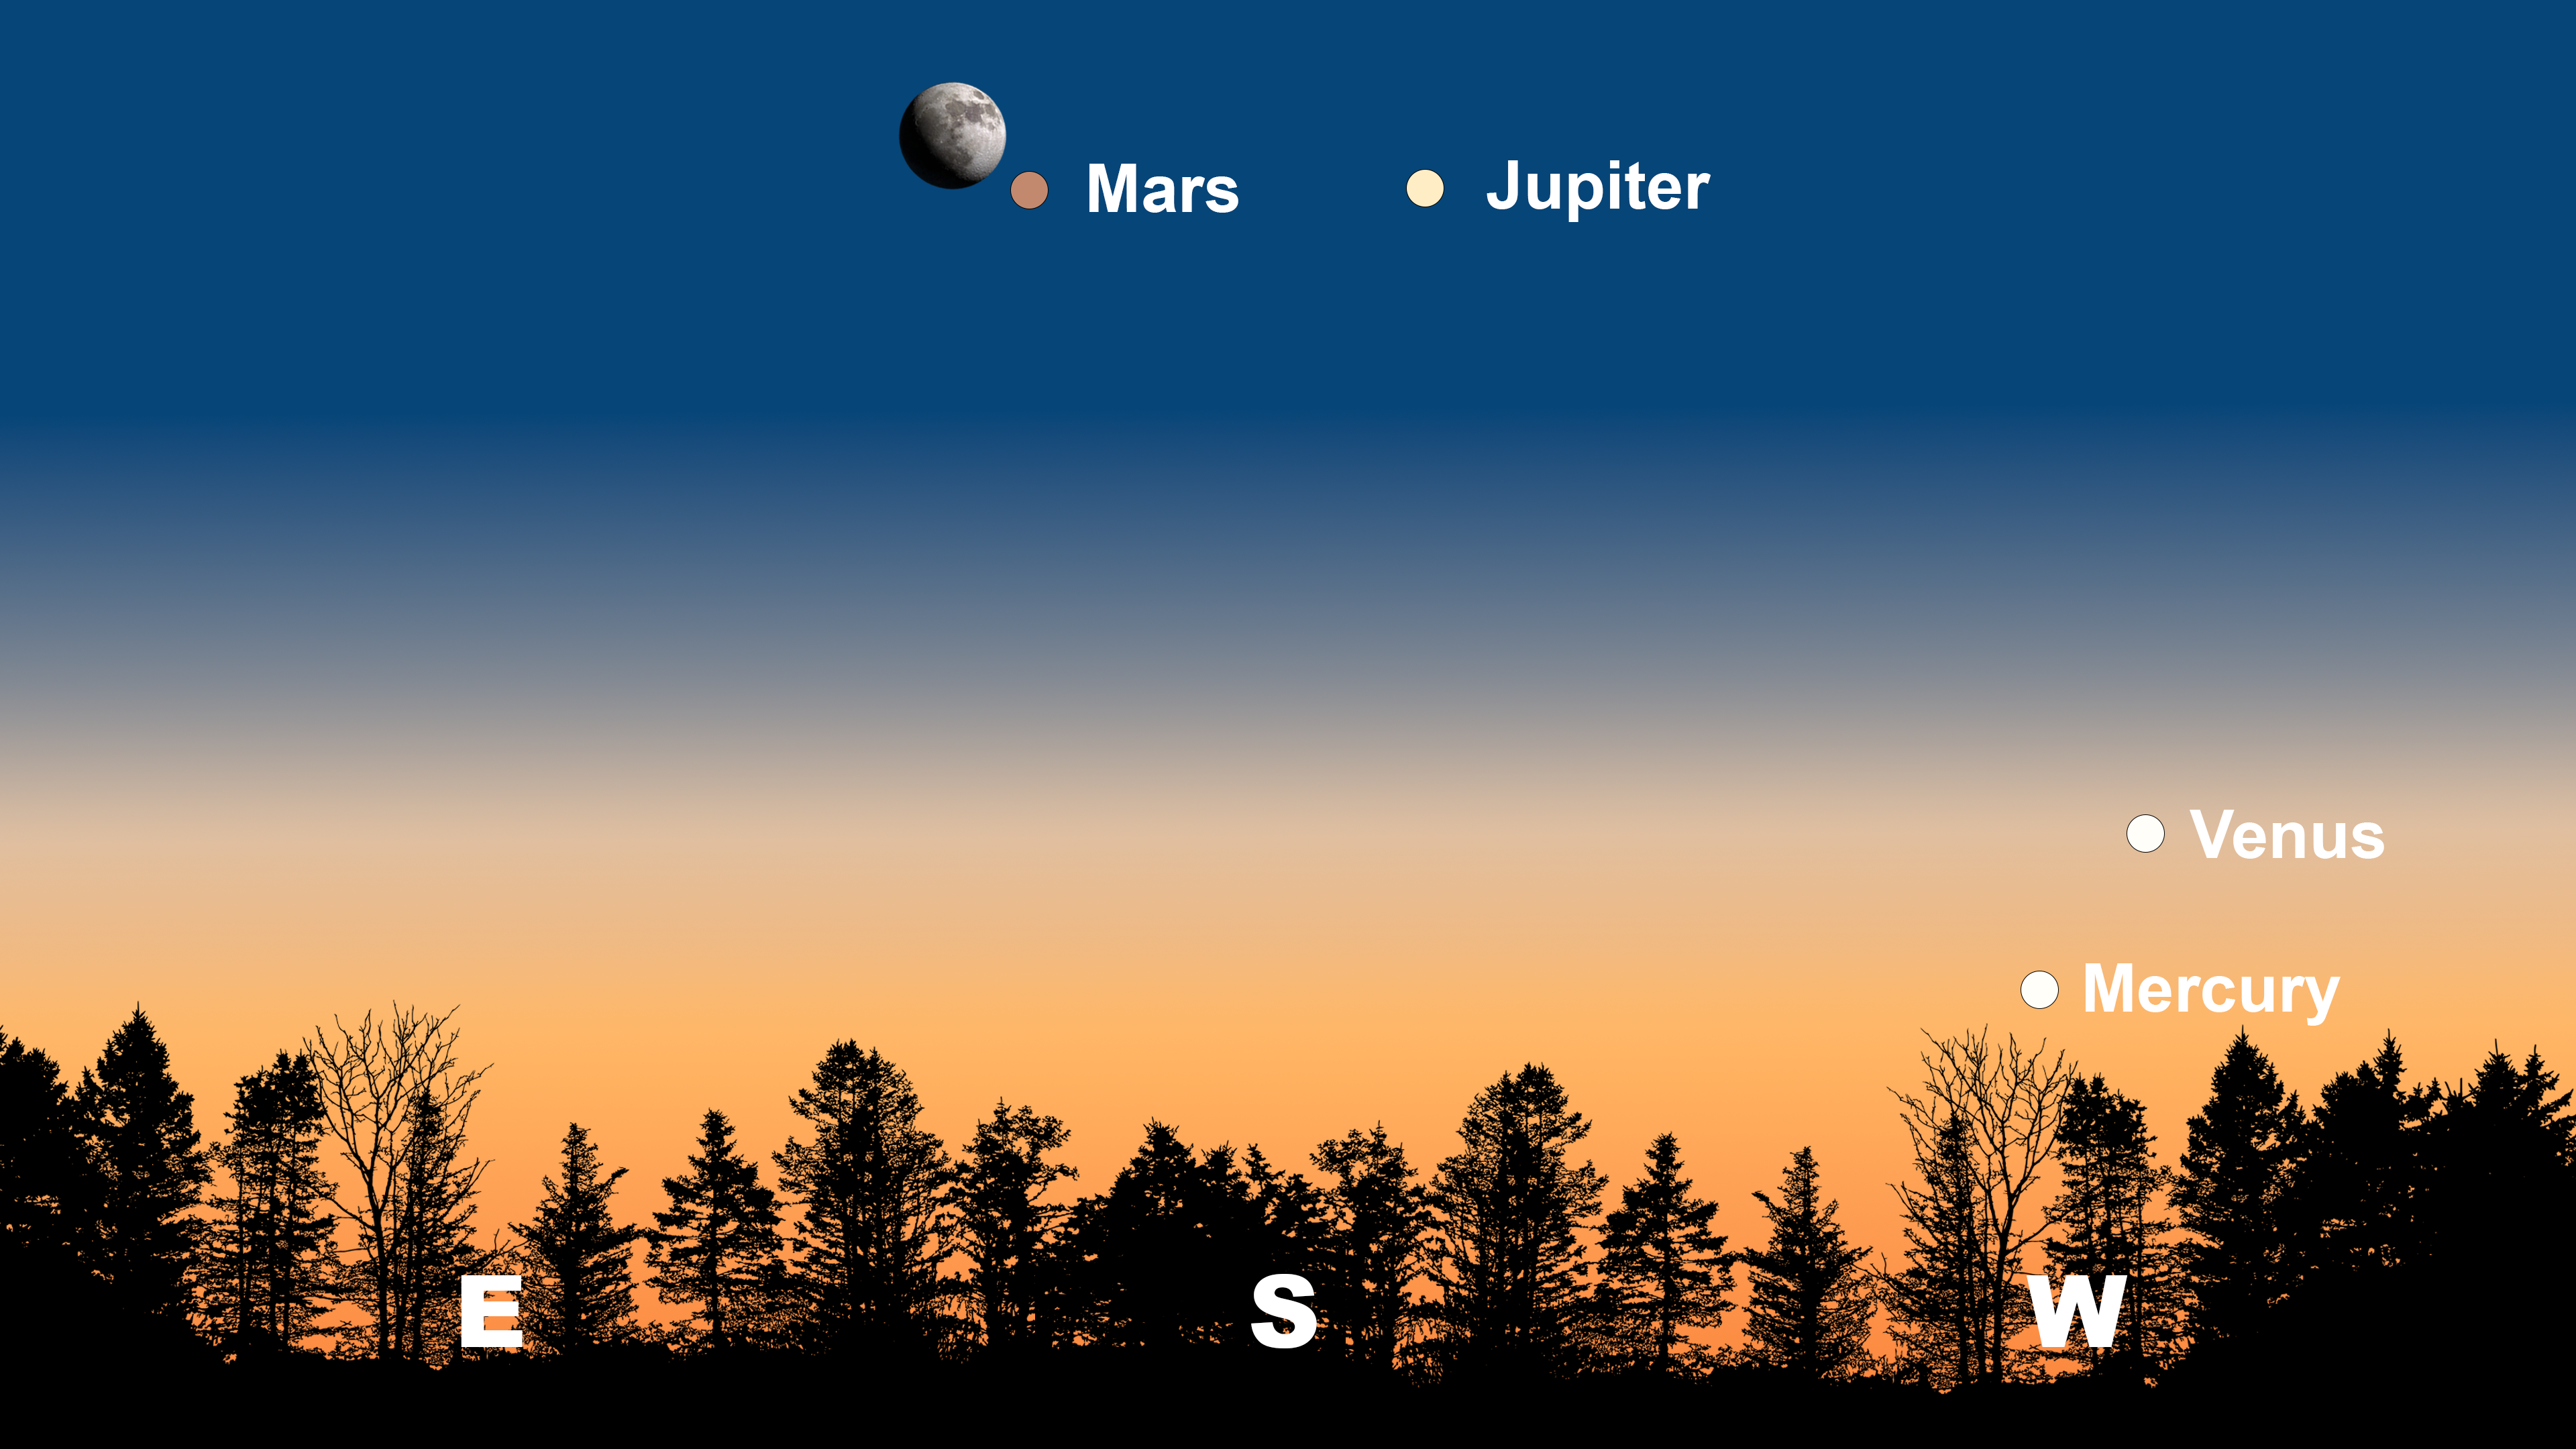

The night sky from Tucson on 8 March after sunset. Hilo will have a similar view. From La Serena, Mars and the Moon will appear in the northeast, and Jupiter will appear in the north.

Credit: NOIRLab/NSF/AURA/Stellarium/J. Davis